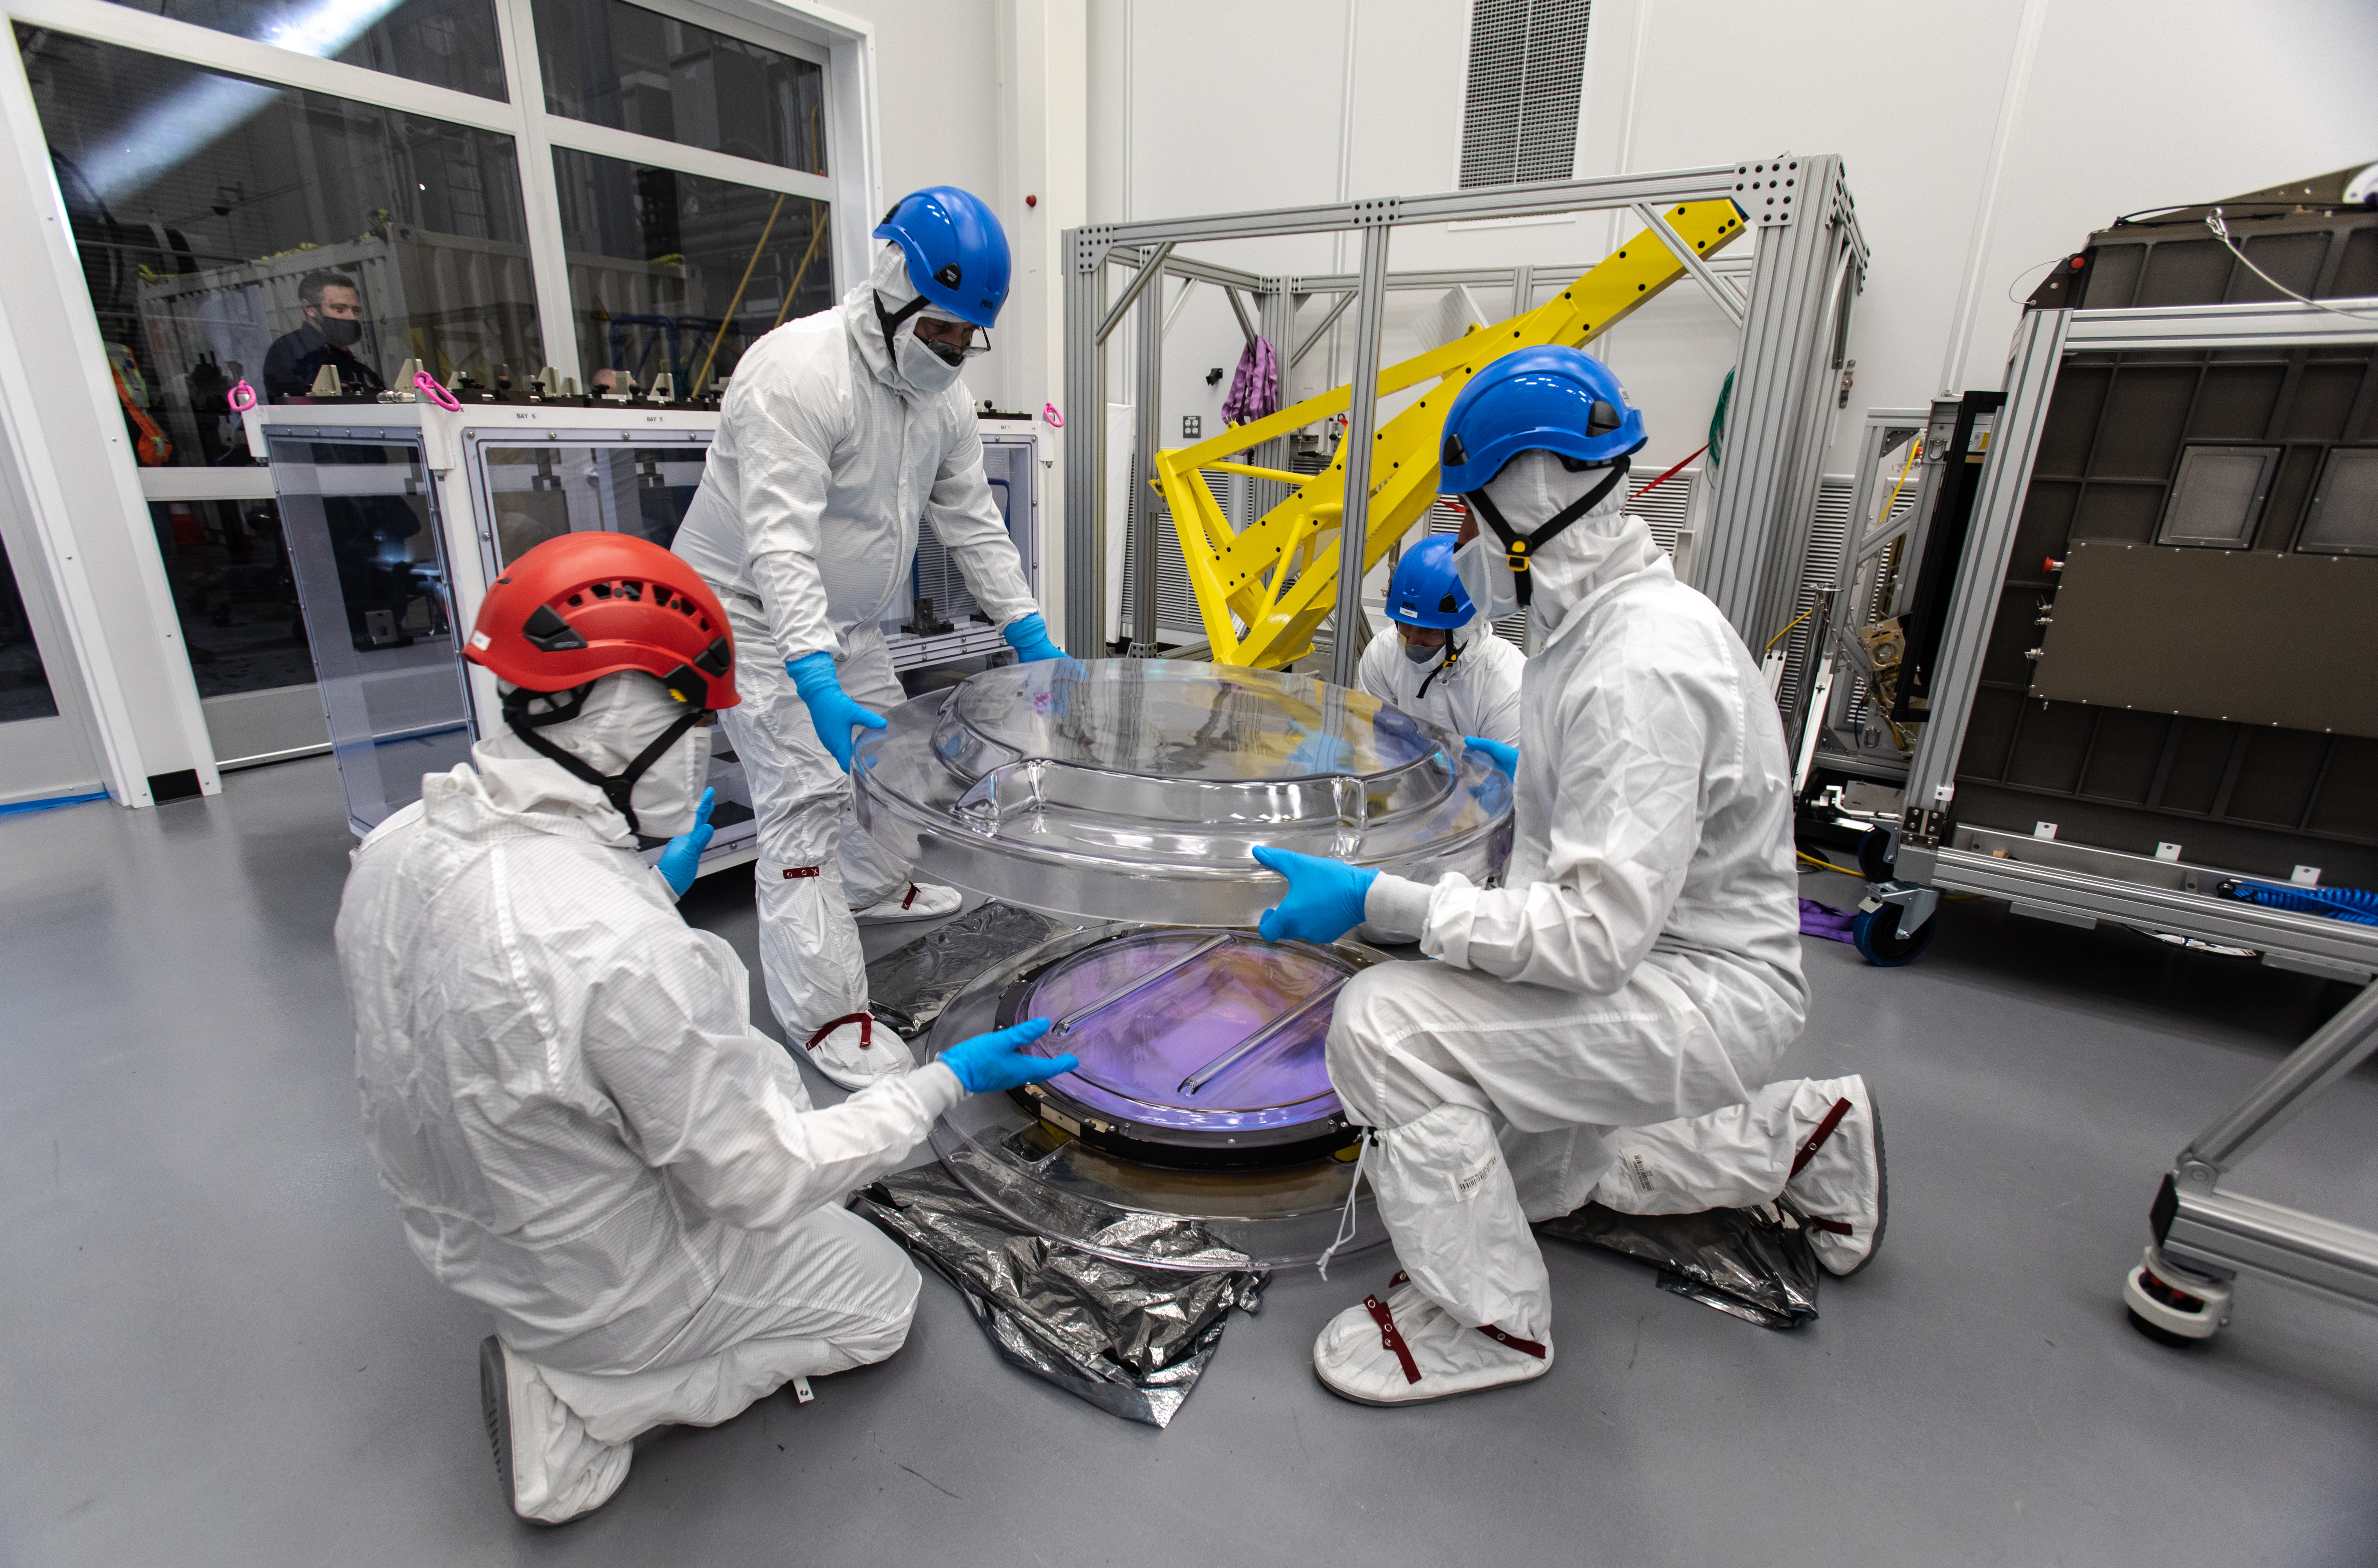

LSST R-Band Optical Filter

SLAC's LSST team carefully unpack, examine, test and store the r-band filter, the first of six optic filters that will be part of the completed LSST Camera.

Credit: Jacqueline Ramseyer Orrell/SLAC National Accelerator Laboratory